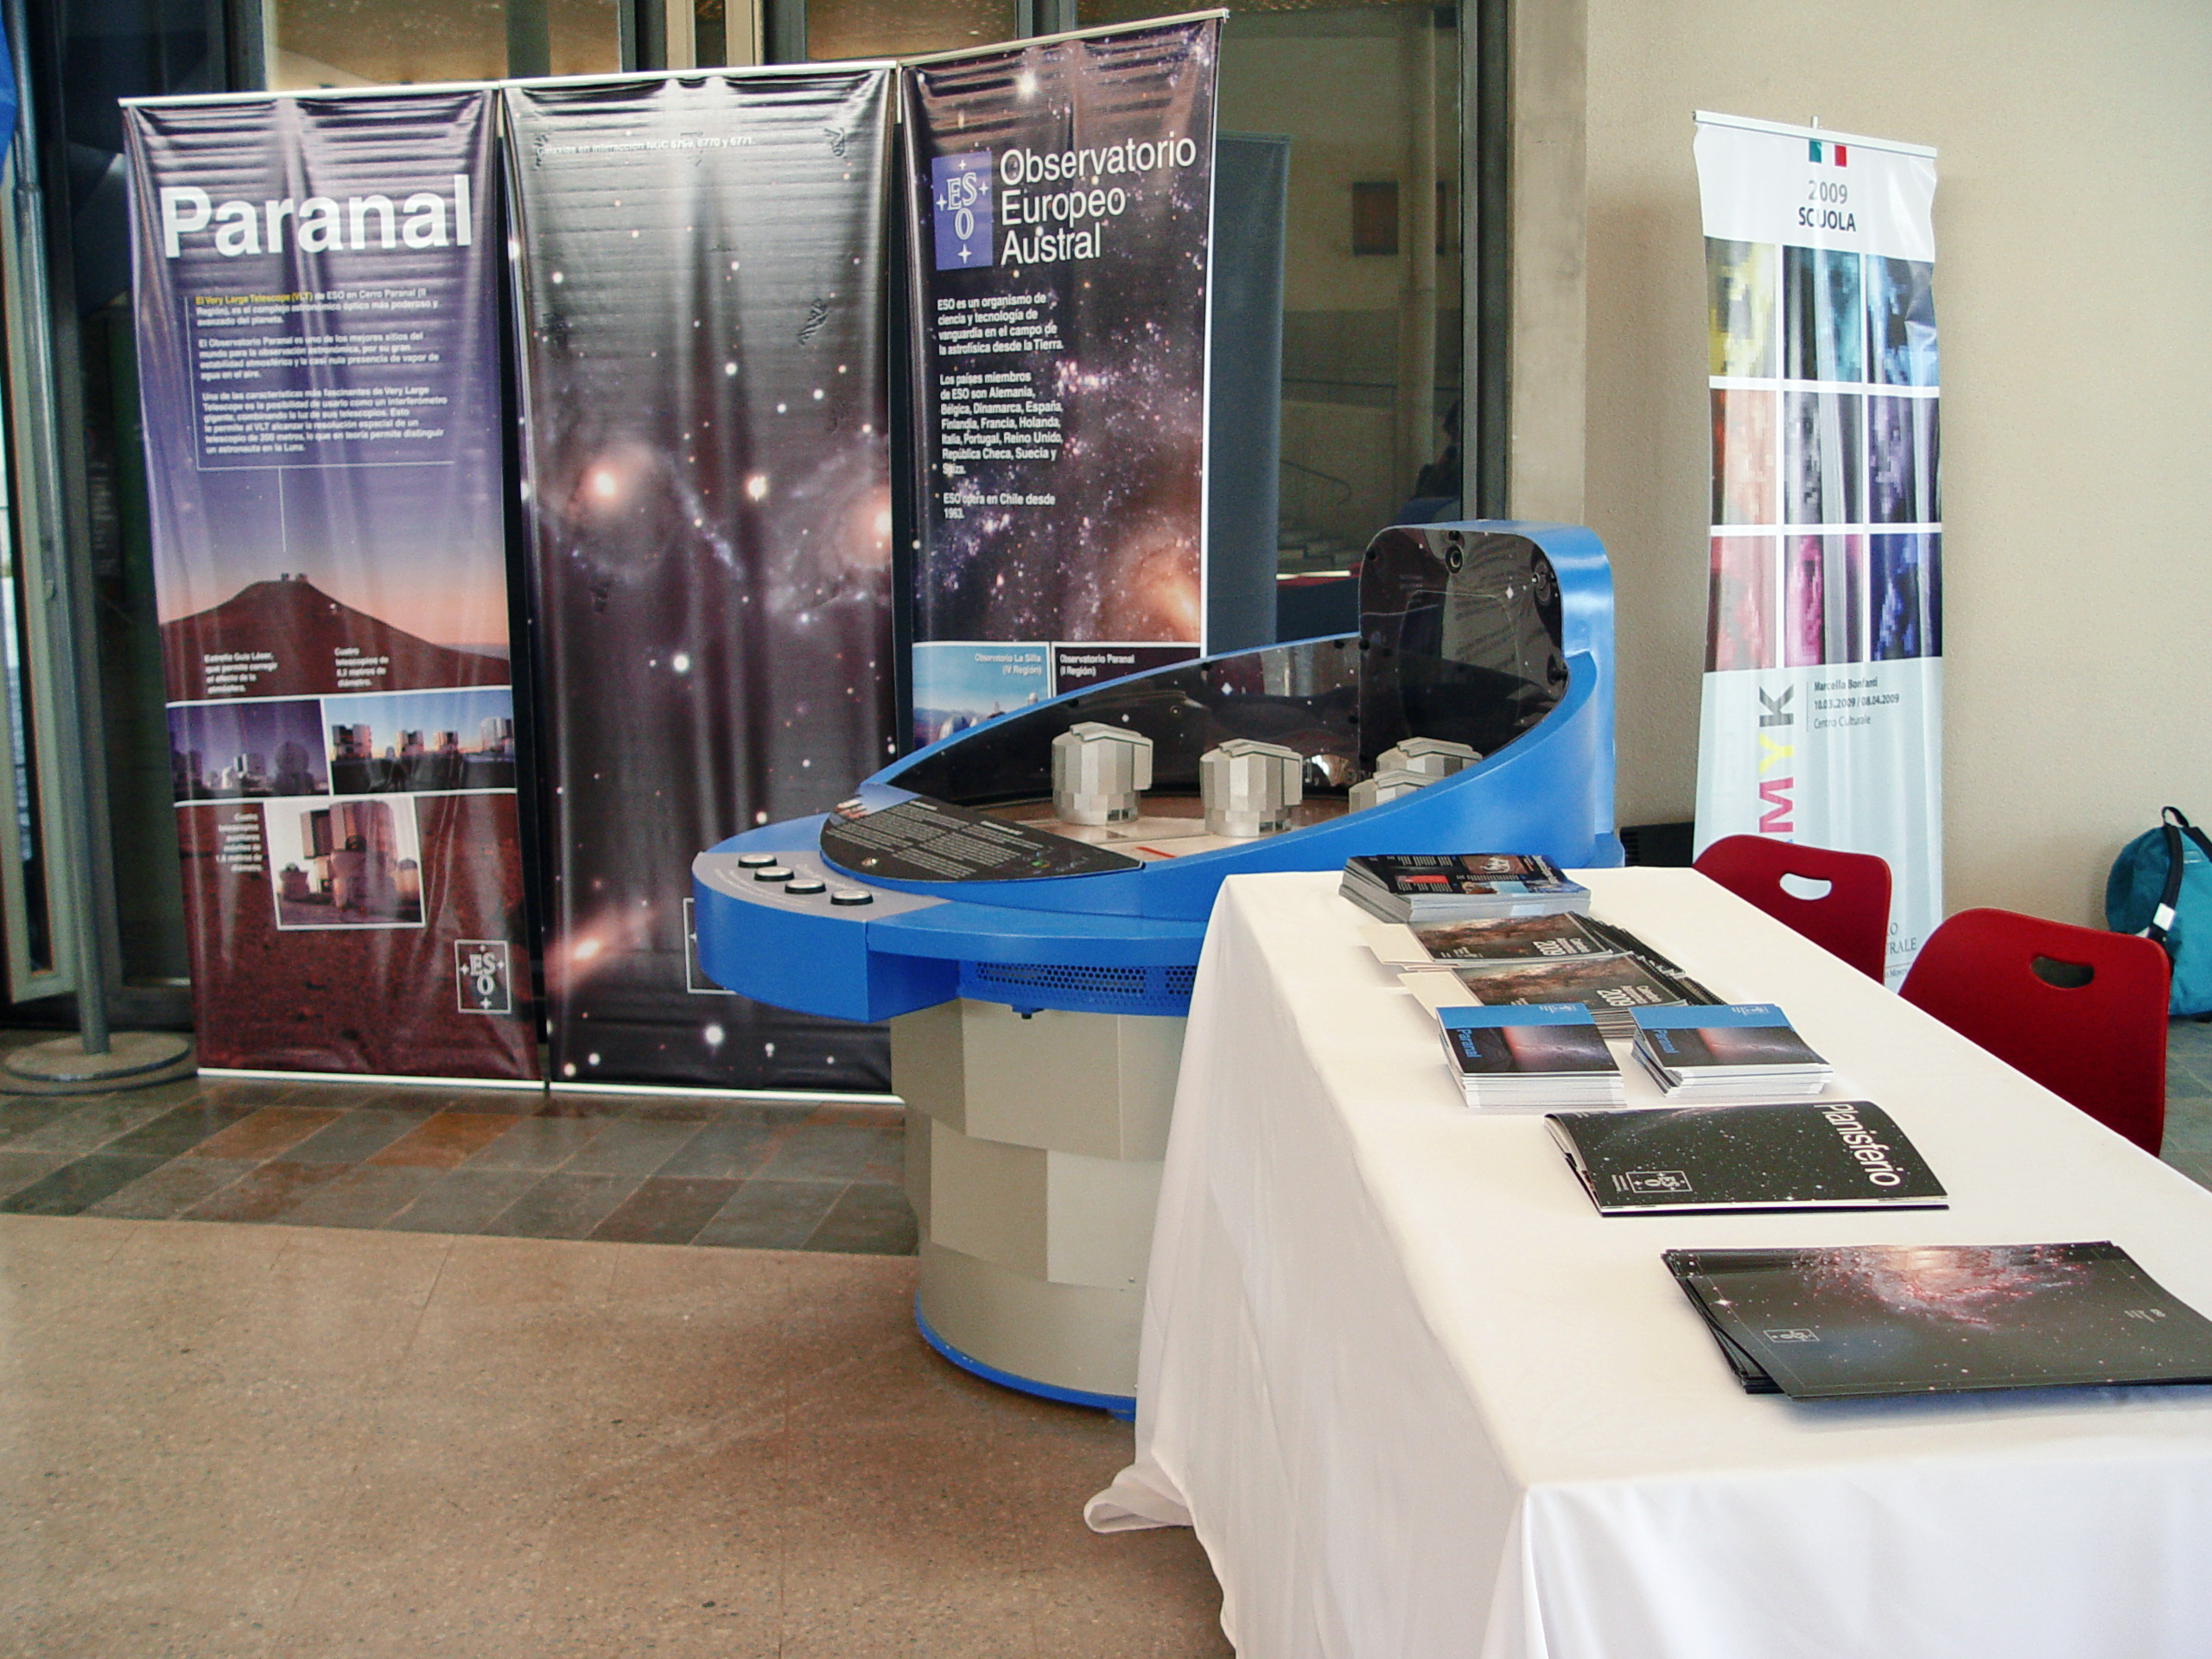

ESO stand at the Italian School in Santiago

ESO stand at the Italian School in Santiago in April 2009. The display includes panels and an interactive 3D model of the Very Large Telescope Interferometer (VLTI). This model aims to show the principles of the complicated technique of interferometry. The exhibition at the Italian School in Santiago de Chile was part of the activities organised within the framework of "100 Hours of Astronomy", one of the cornerstone projects of the International Year of Astronomy 2009.

Credit: ESO